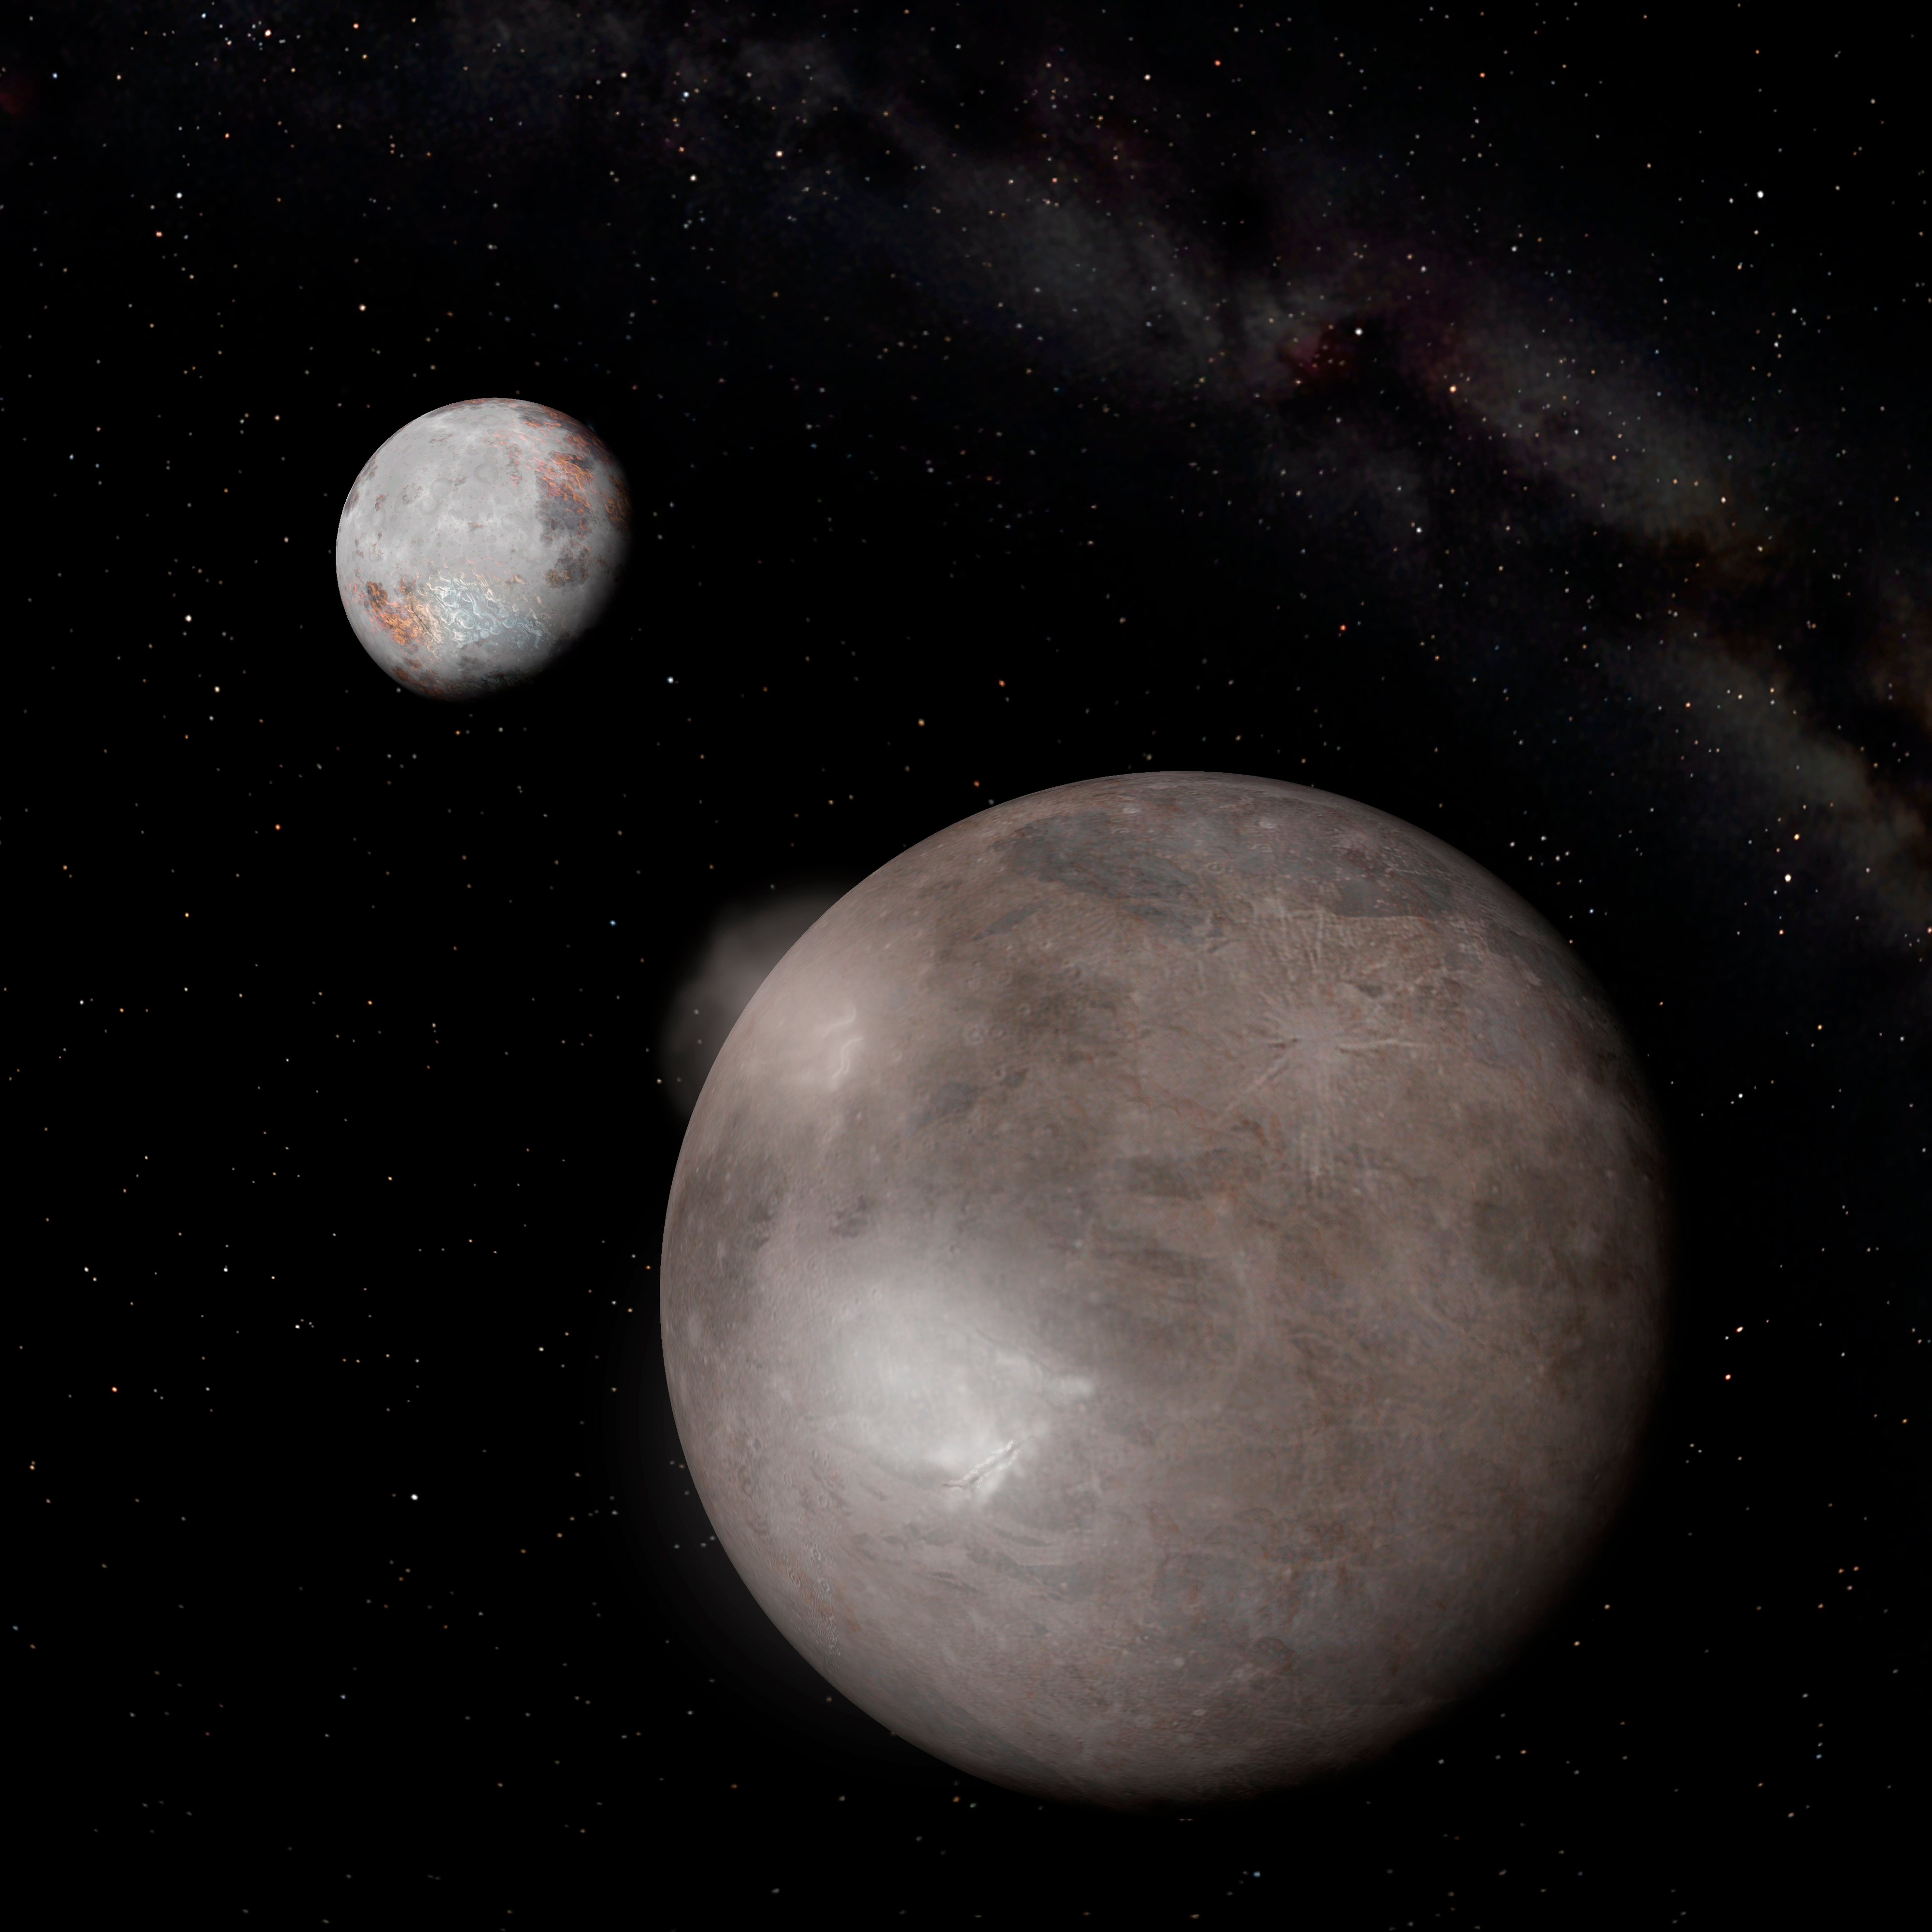

Charon: An Ice Machine in the Ultimate Deep Freeze

An artist’s conception of Charon (with Pluto in the background) against the backdrop of the Milky Way. The plumes and brighter spots depicted at left on Charon are thought to be created as water (with some ammonia hydrate mixed in) “erupts” from deep beneath the surface. The material sprays out through cracks in the icy crust, immediately freezes and snows crystalline ice down onto the surface, creating a water-ammonia hydrate ice field. Such fields were detected and studied using the near-infrared imager on Gemini North. (This composite image includes Pluto and Charon models (enhanced), courtesy of Software Bisque. www.seeker3d.com, with plumes and ice fields added by Mark C. Petersen, Loch Ness Productions. Star field from DigitalSky 2, courtesy Sky-Skan, Inc.)

Credit: NOIRLab